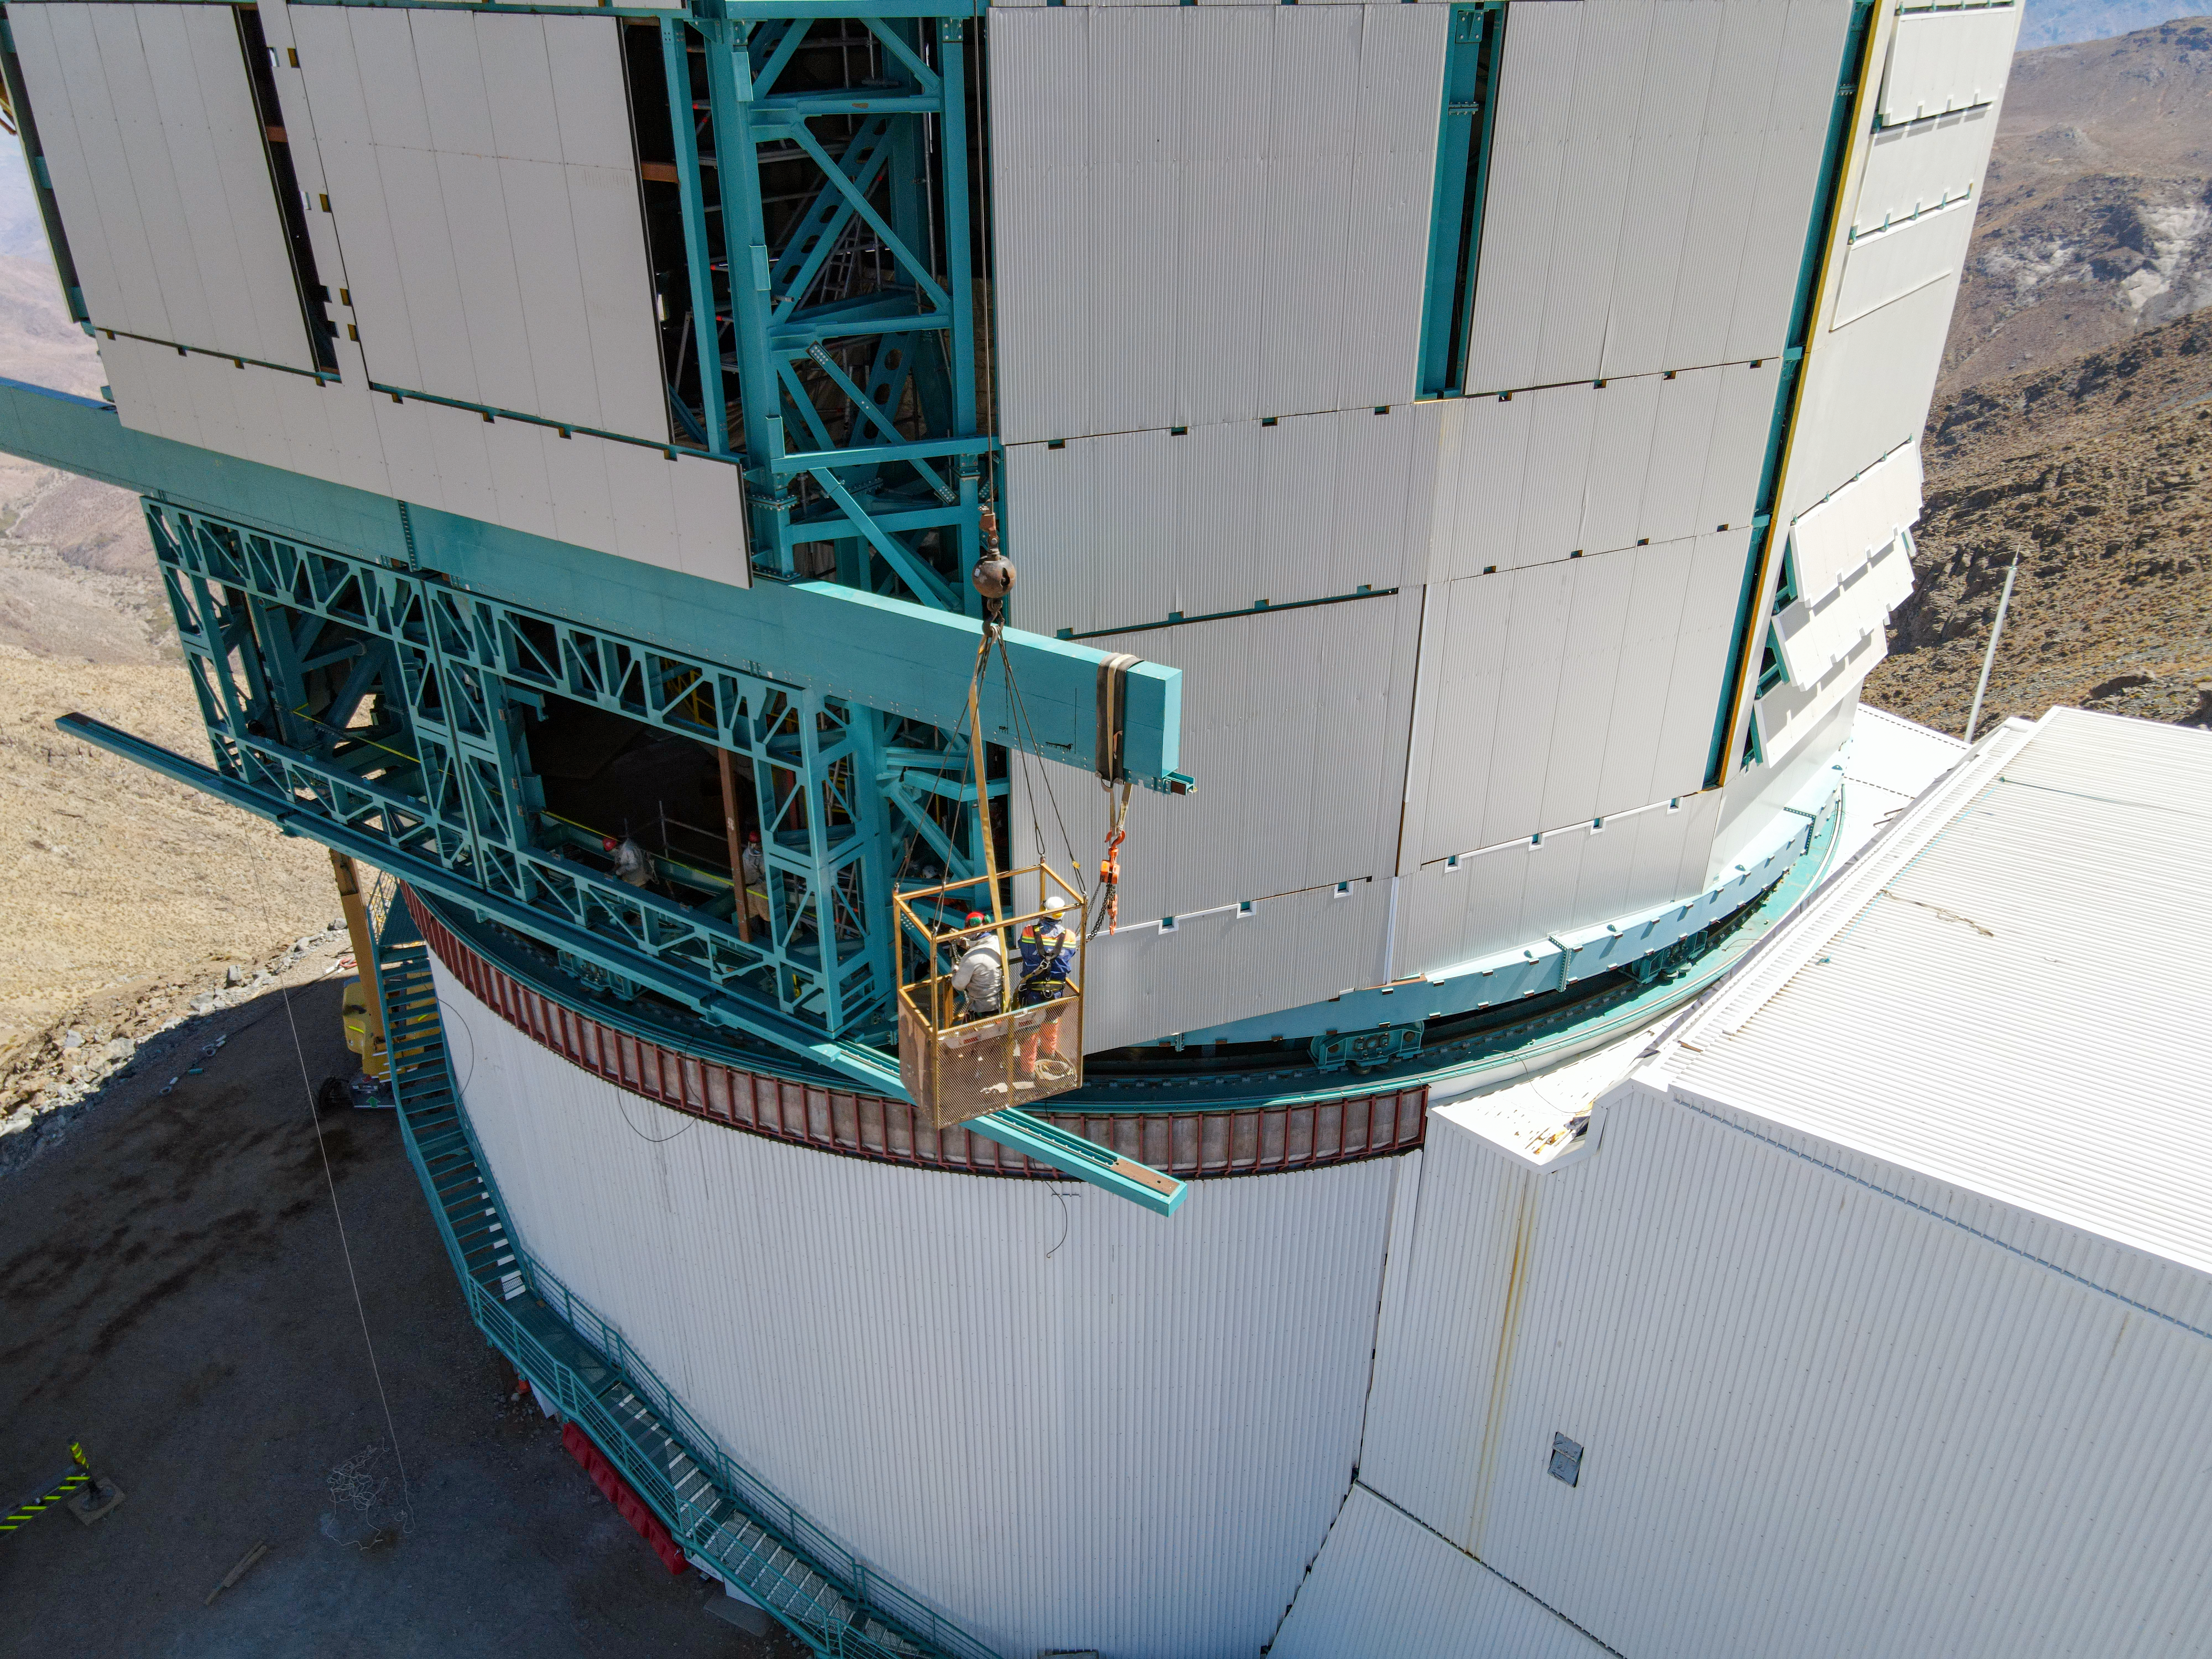

Rubin Drone View mid-December 2020

Aerial drone view of current status of construction on the summit as of mid-December, 2020.

Credit: Rubin Obs/NSF/AURA